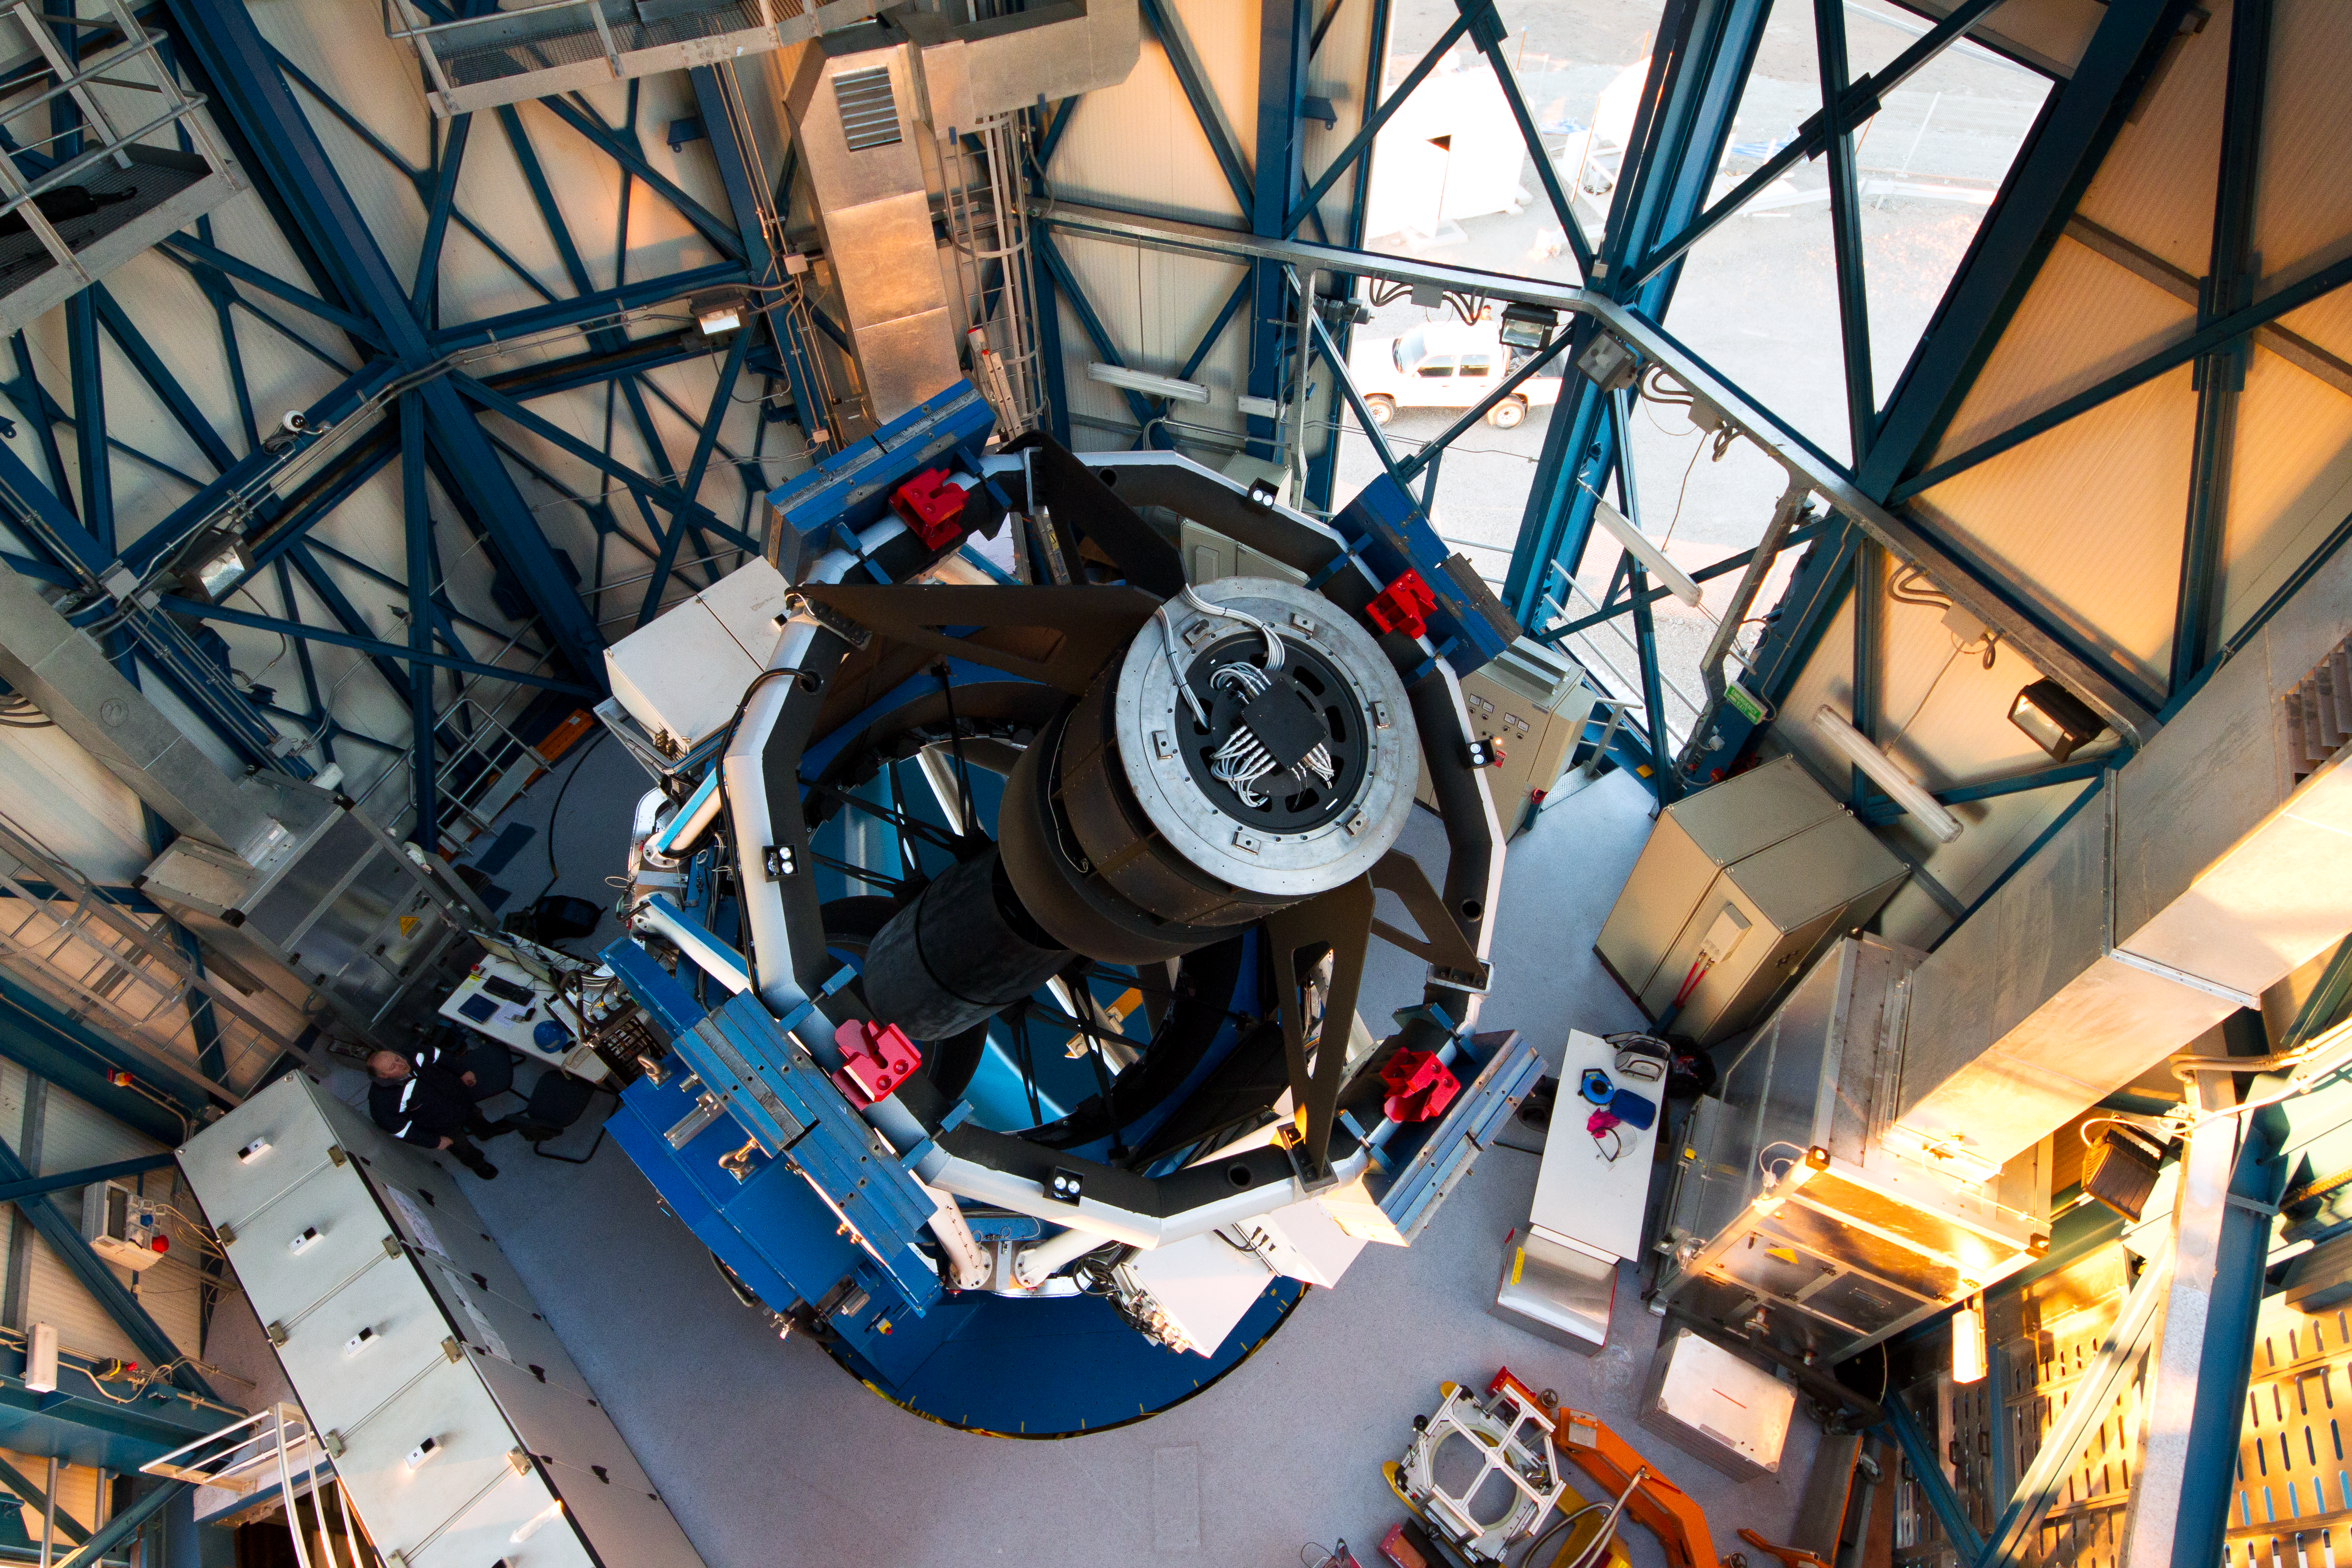

The VLT Survey Telescope (VST)

The VLT Survey Telescope (VST) at Cerro Paranal. The VST is a state-of-the-art 2.6-metre telescope equipped with OmegaCAM, a monster 268 megapixel CCD camera with a field of view four times the area of the full Moon. It will survey the visible-light sky. The VST is the result of a joint venture between ESO and the Capodimonte Astronomical Observatory (OAC) of Naples, a research centre of the Italian National Institute for Astrophysics (INAF).

Credit: ESO/G. Lombardi (glphoto.it)